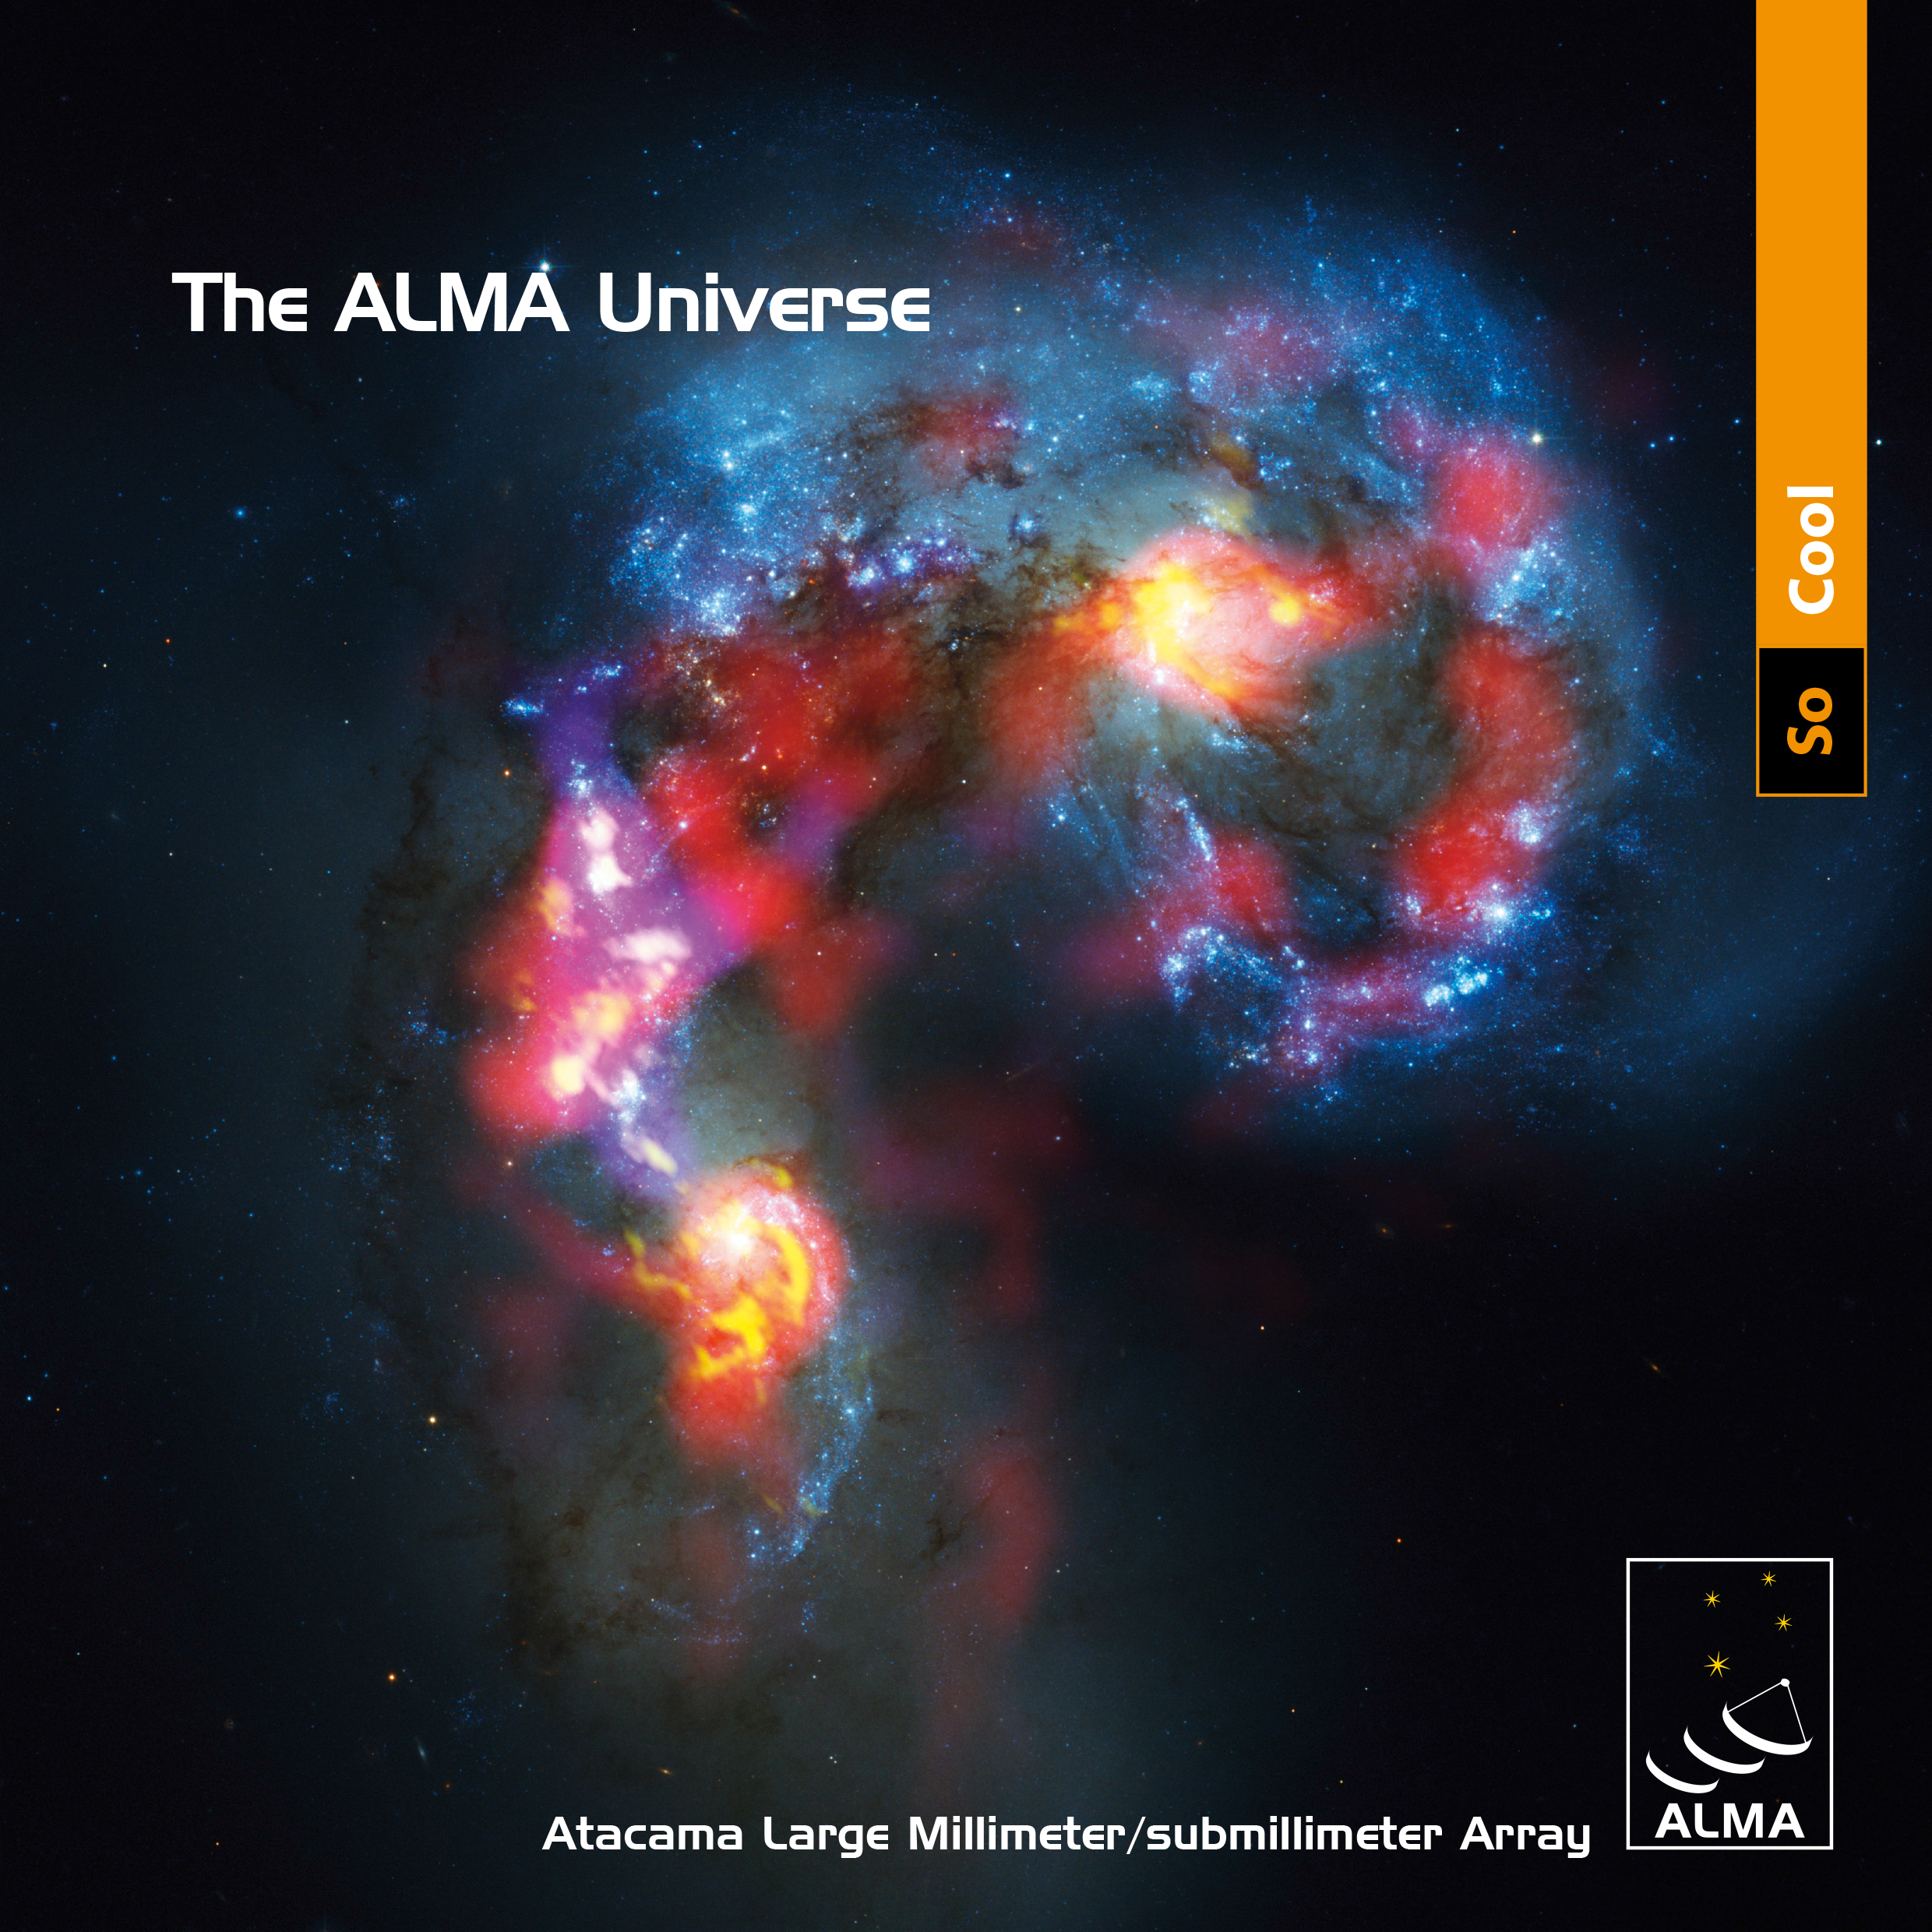

Cover of brochure The ALMA Universe

The cover of of the brochure The ALMA Universe. The brochure is available to view and download both in English and Spanish.

Credit: ALMA (ESO/NAOJ/NRAO)